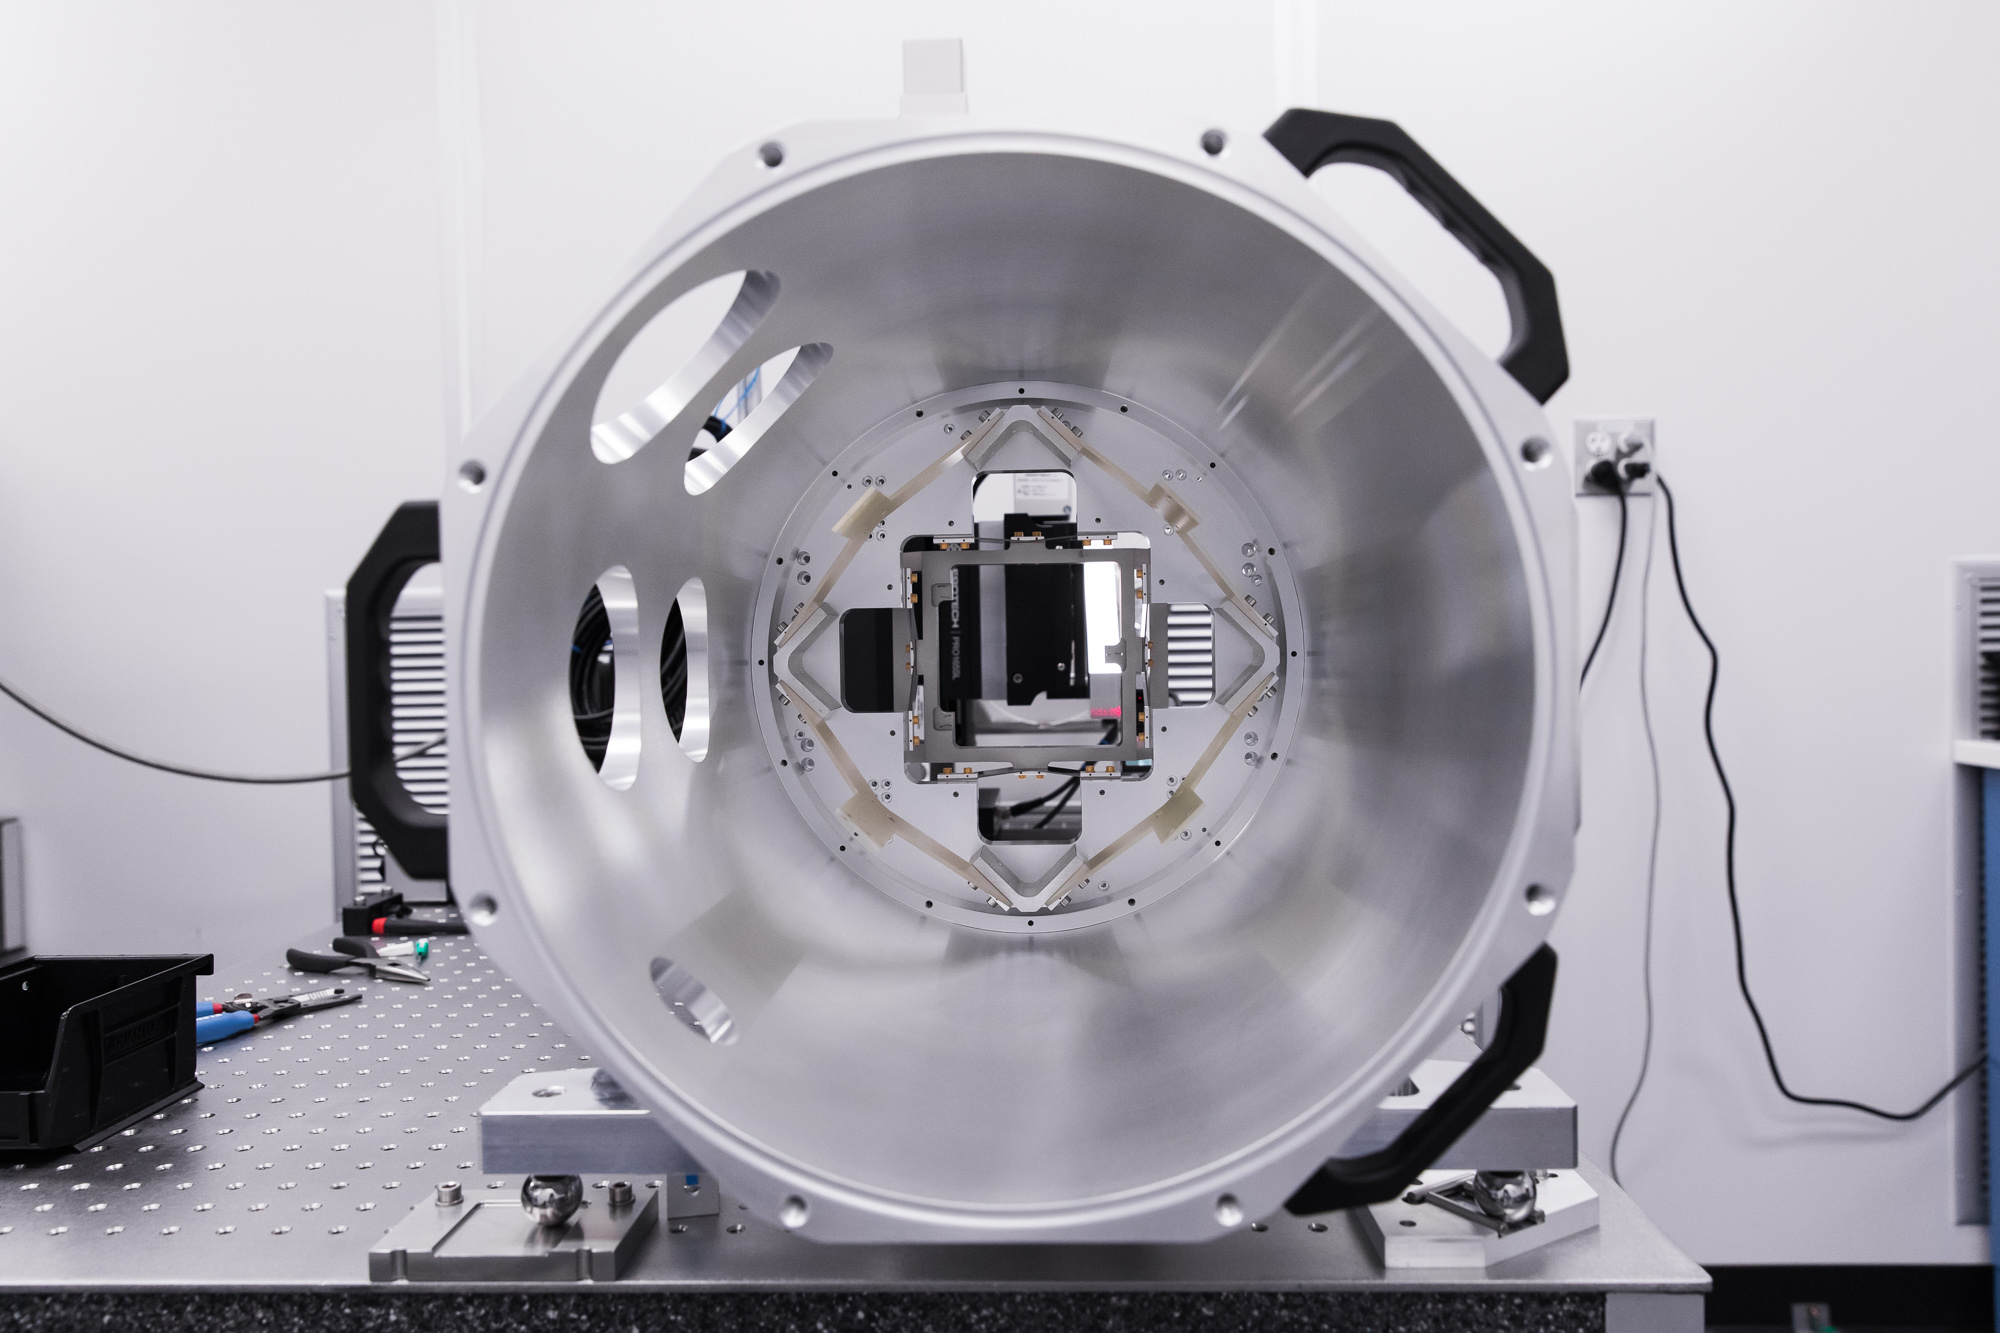

LSST Camera Cleanroom

Work is underway in the LSST Camera cleanroom where the SLAC camera team have begun testing a raft of engineering-grade CCDs.

Credit: Andy Freeberg/SLAC National Accelerator Laboratory Learn more: lsst.slac.stanford.edu/